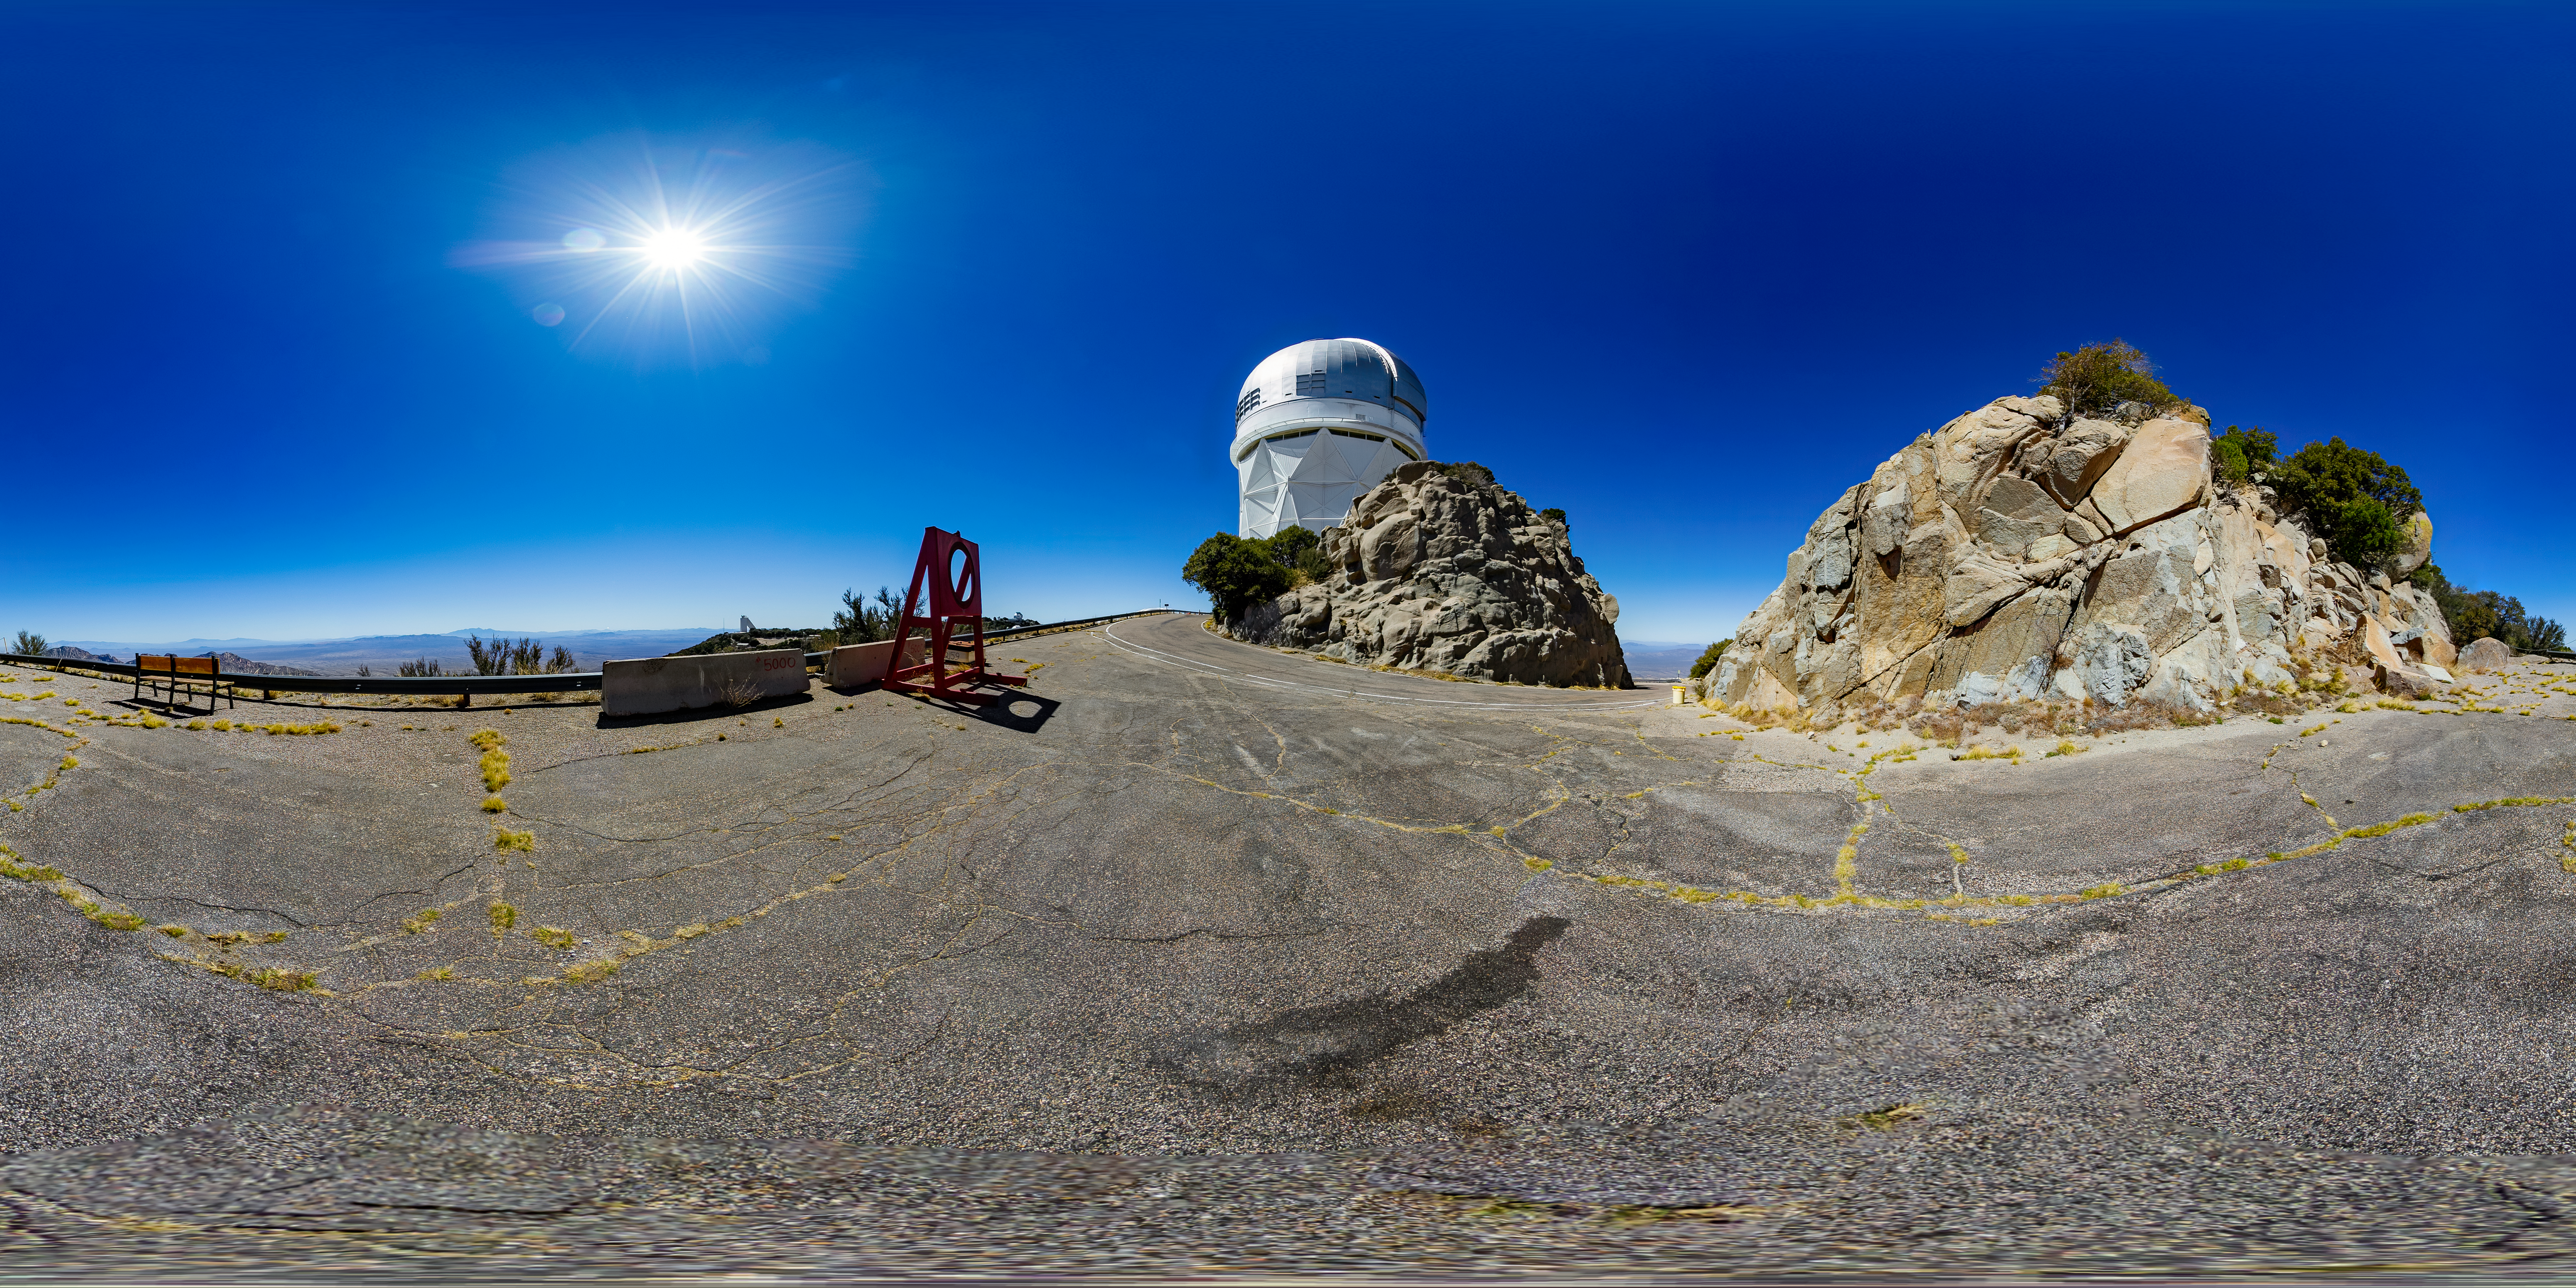

Nicholas U. Mayall 4-meter Telescope 360 Panorama

A 360 panorama view of the Nicholas U. Mayall 4-meter Telescope at Kitt Peak National Observatory (KPNO), a Program of NSF NOIRLab.

A fulldome version of this image can be found here.

Credit: KPNO/NOIRLab/NSF/AURA/T. Matsopoulos